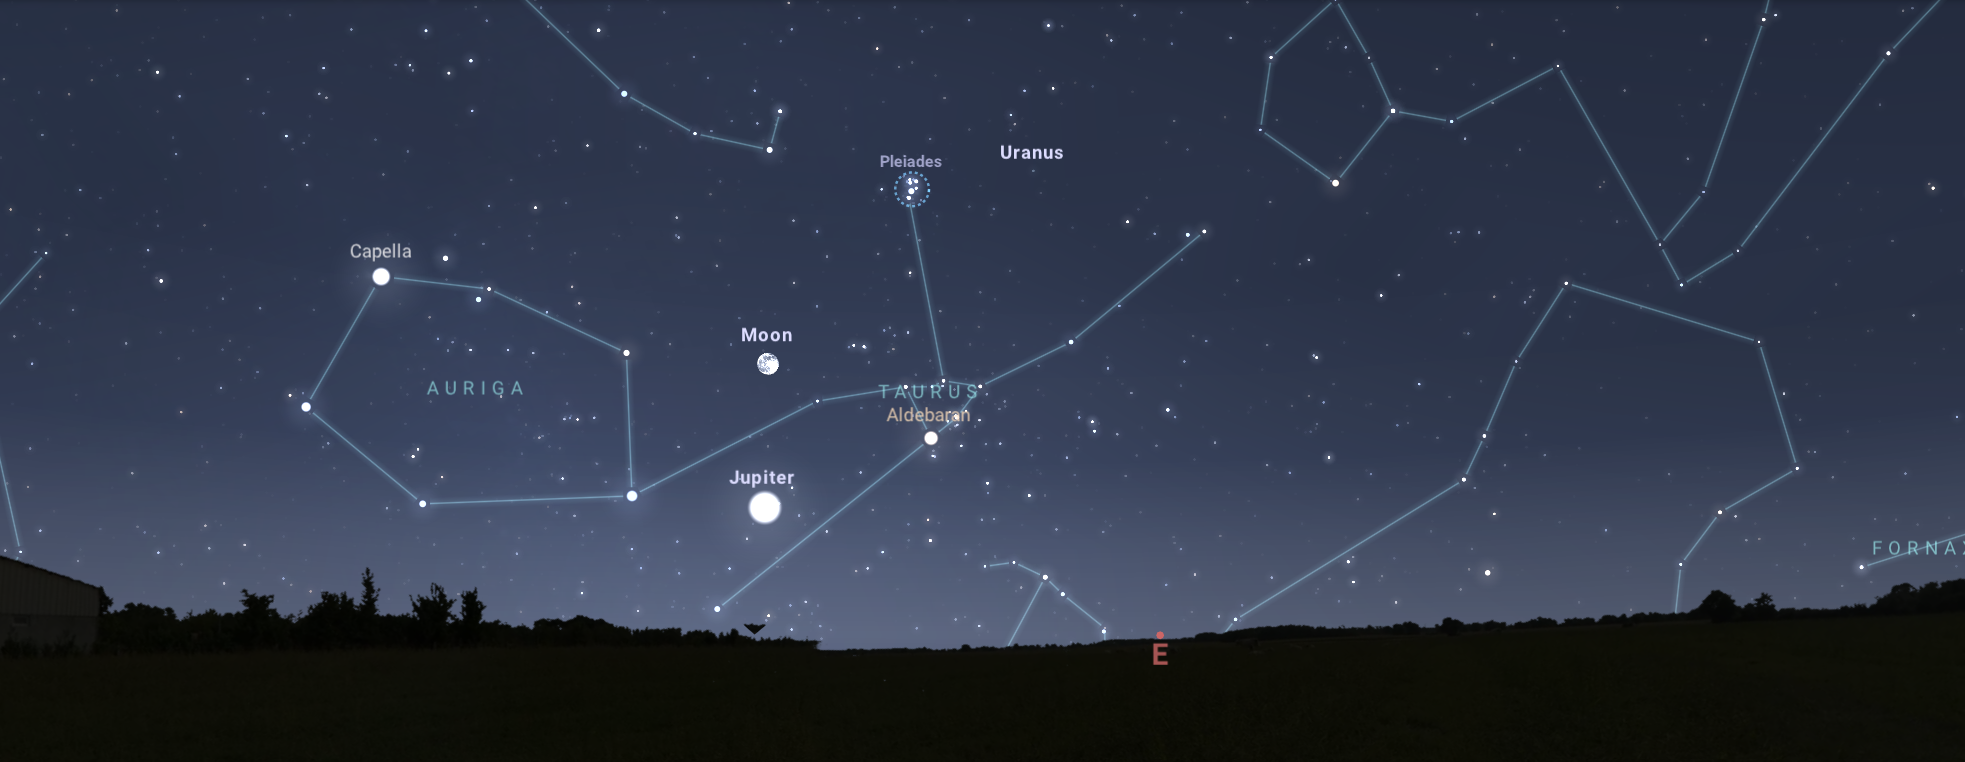

Looking east from Tucson about two hours after sunset on 16 November

Looking east from Tucson about two hours after sunset on 16 November. Hilo and Chile will have similar views.

Credit: NOIRLab/NSF/AURA/Stellarium